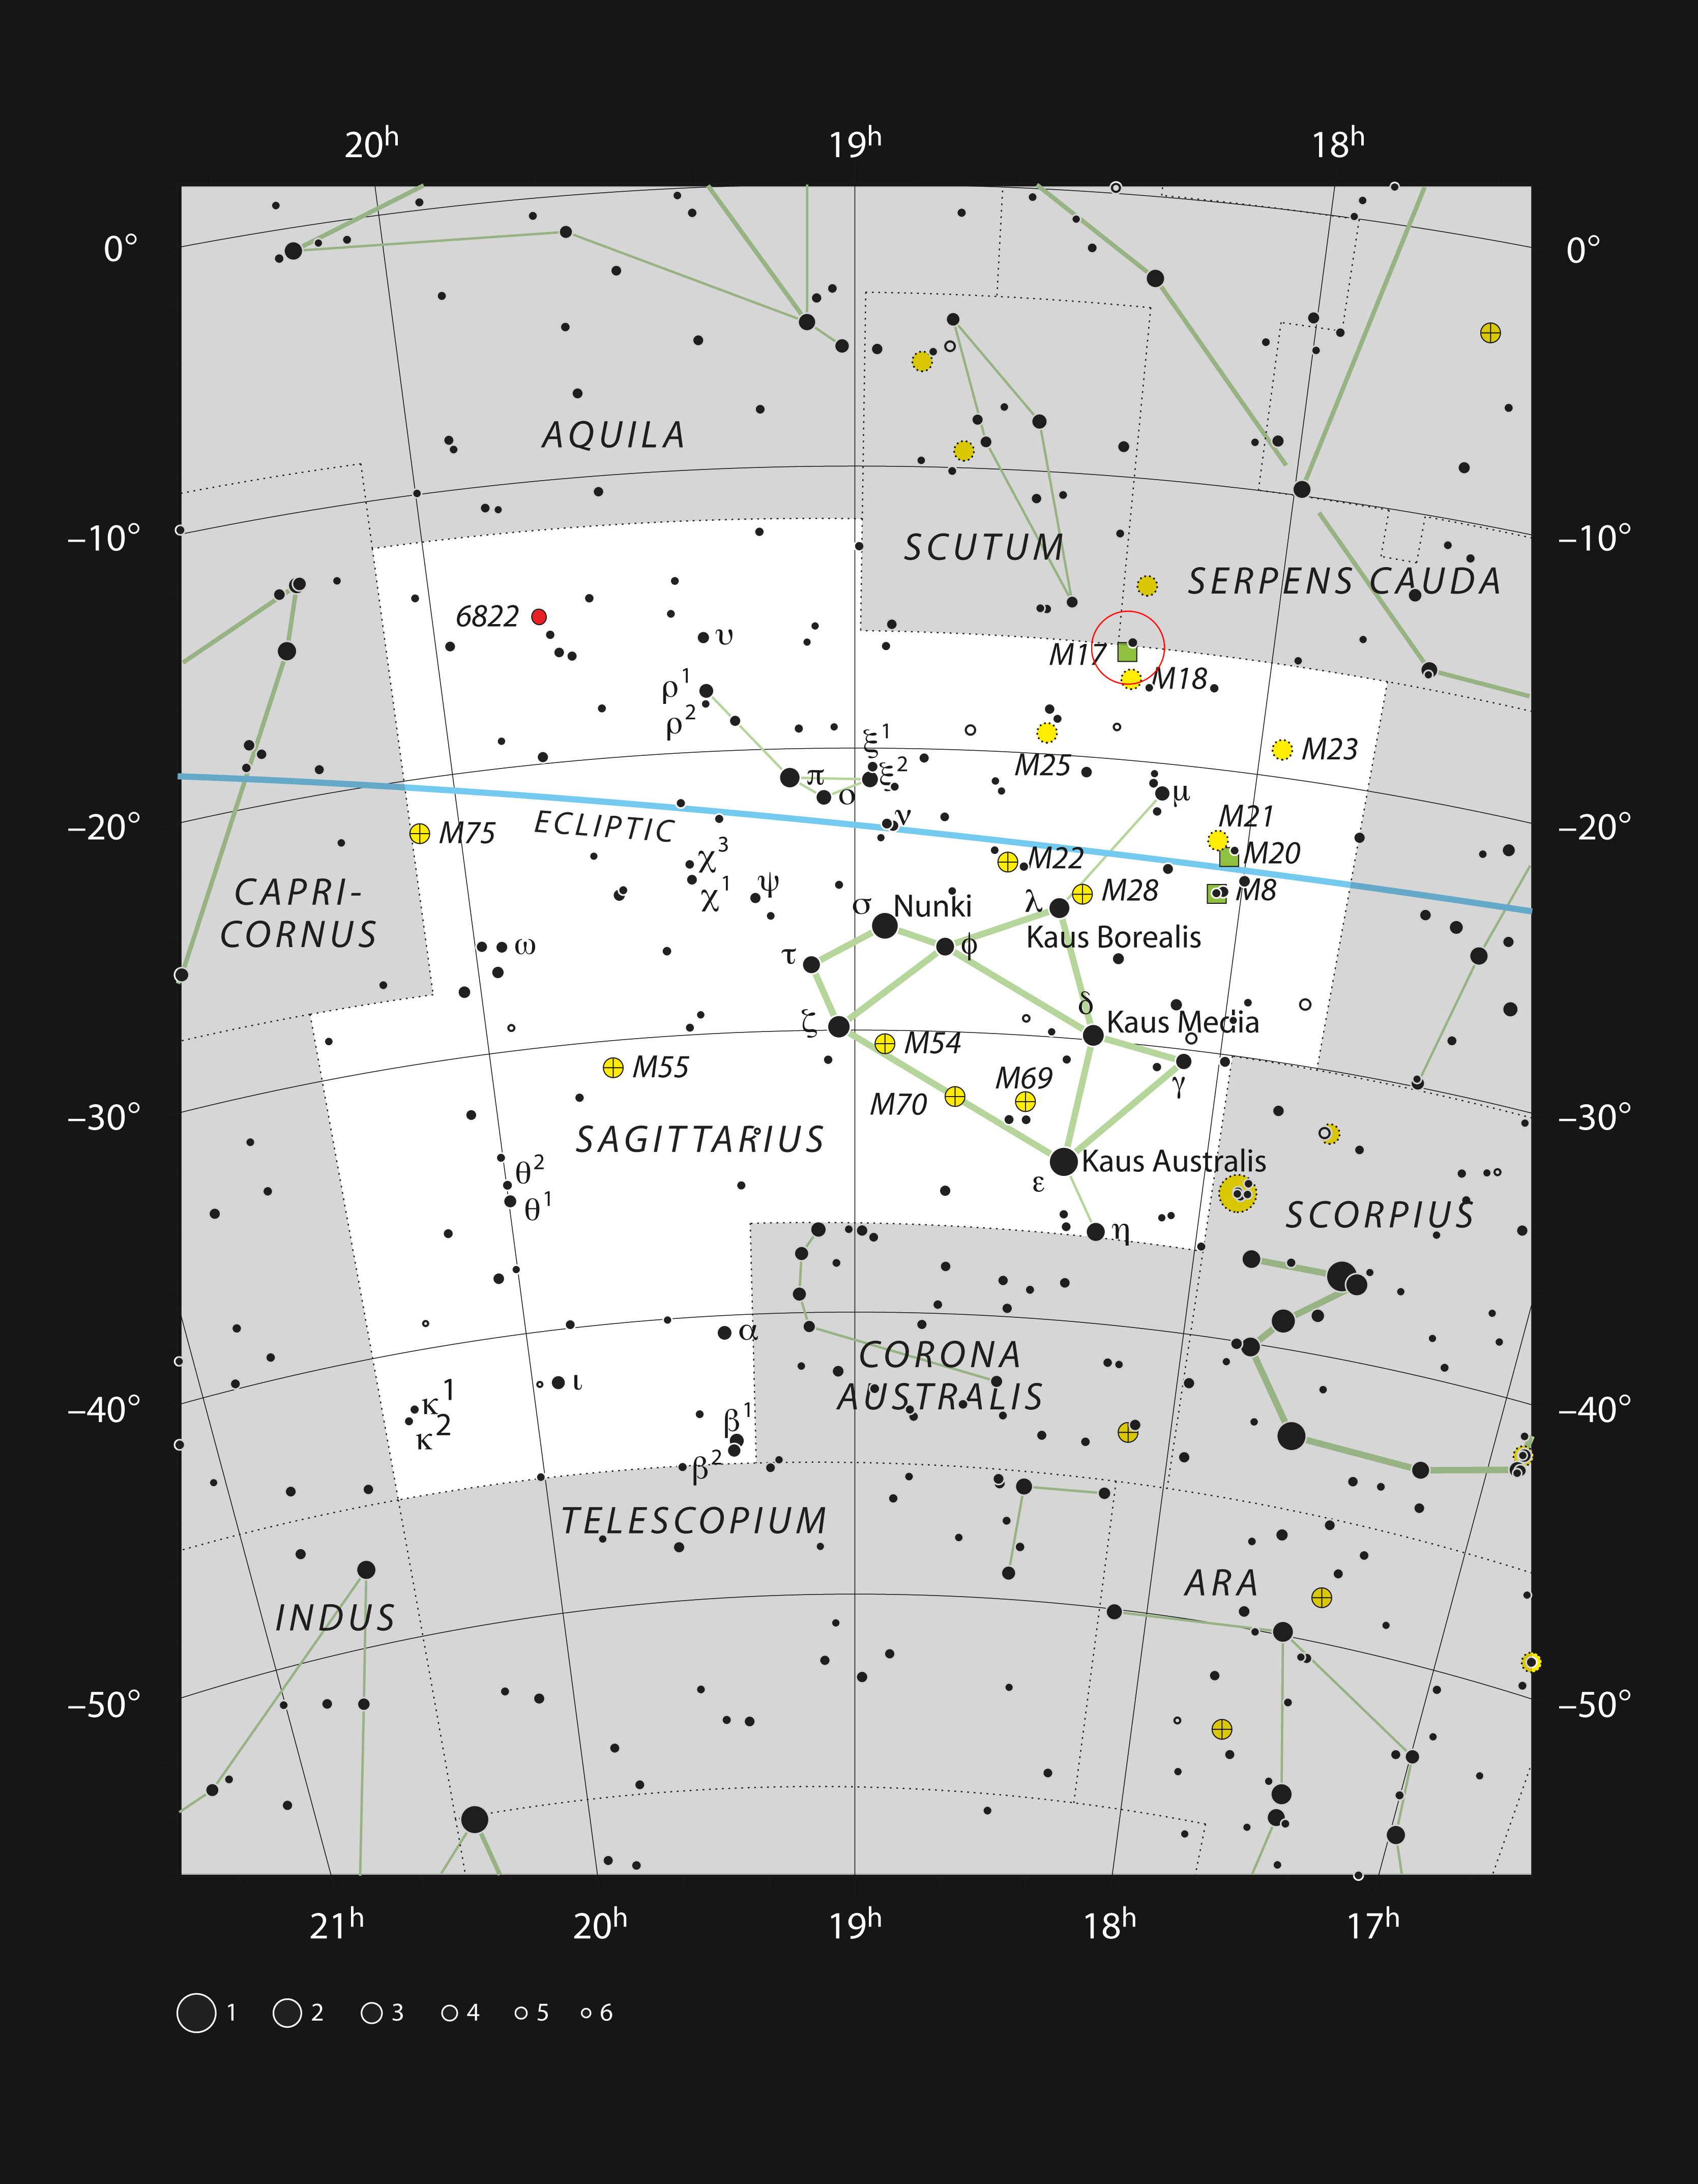

The star-forming region Messier 17 in the constellation of Sagittarius

This chart shows the location of the star-forming region Messier 17, also often called the Omega or Swan Nebula, within the constellation of Sagittarius (The Archer). This map shows most of the stars visible to the unaided eye under good conditions, and the cluster itself is marked as a green square within a red circle. Through a moderate-sized amateur telescope this object appears as a bright bar of haze.

Credit: ESO, IAU and Sky & Telescope